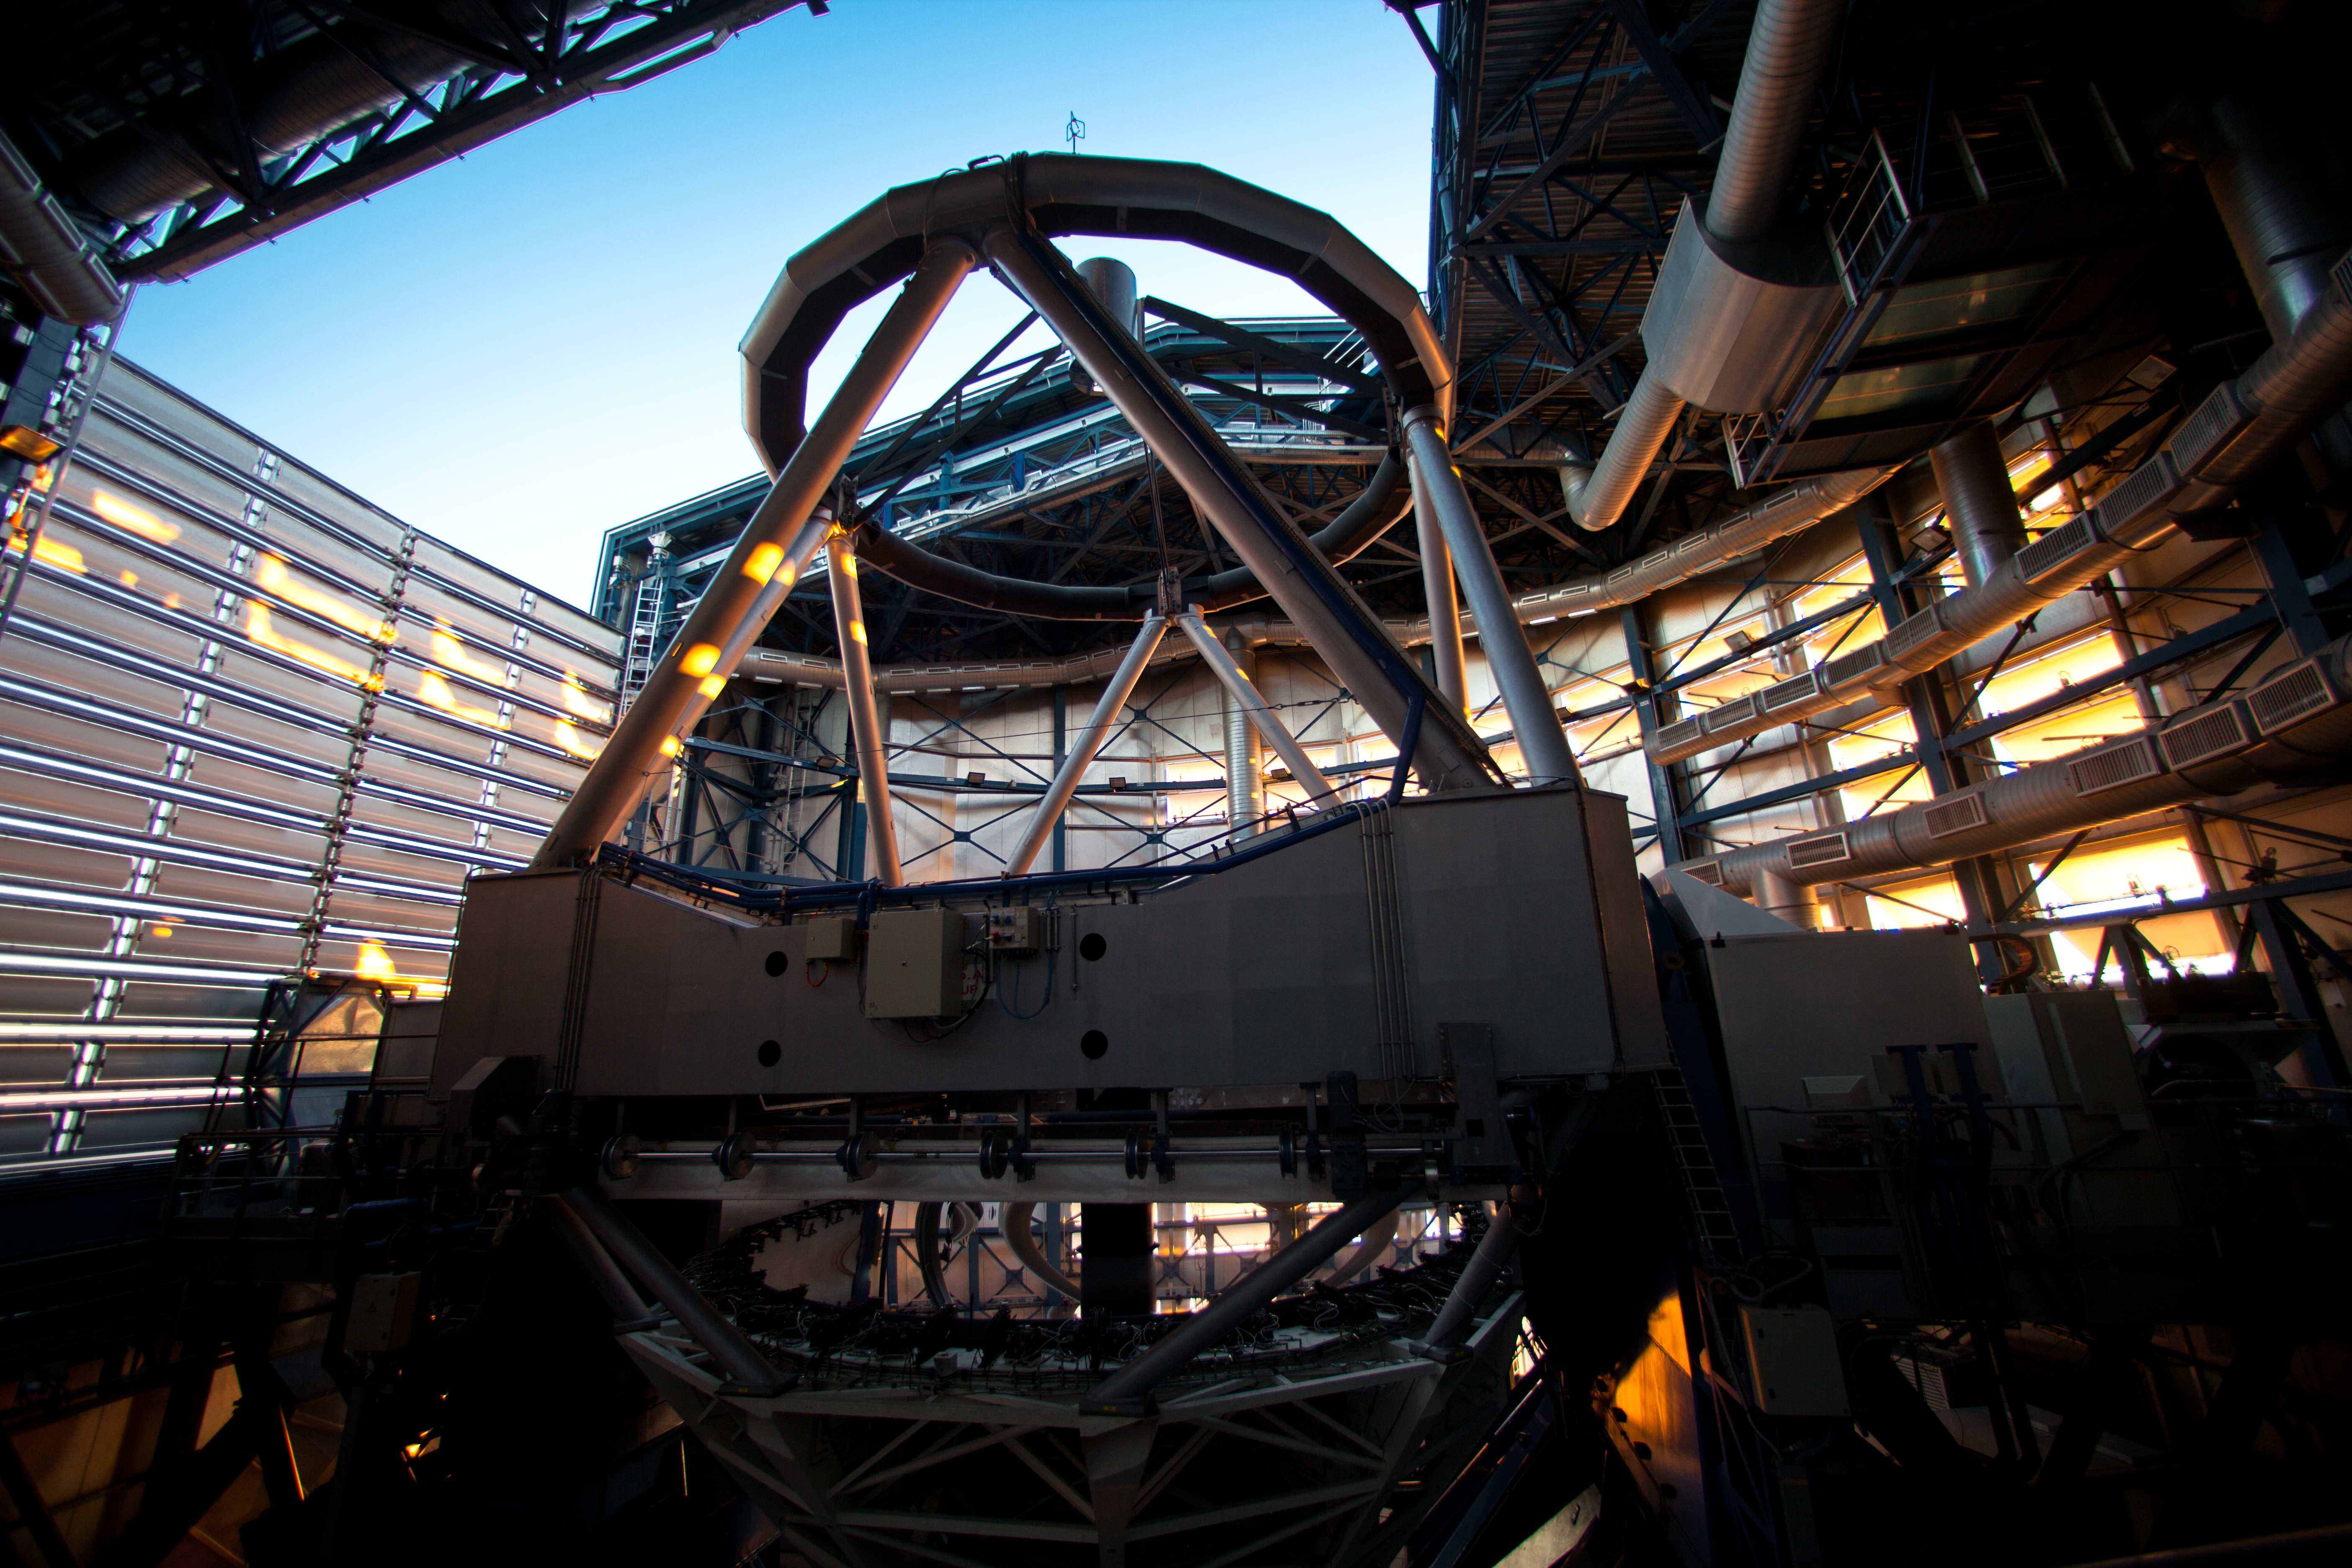

Sunlight enters a VLT Dome

At sunset a warm sunlight glow enters the building of a VLT´s Unit Telescope (UT) through the ventilation windows. The four 8.2-metre UTs are typically opened just before sunset. The ventilation windows, designed to allow a smooth, constant air flow inside the telescope building and so to avoid turbulences, open automatically, depending on the speed and direction of the wind. The ESO´s Very Large Telescope is located some 120 km south of Antofagasta, in northern Chile.

Credit: ESO